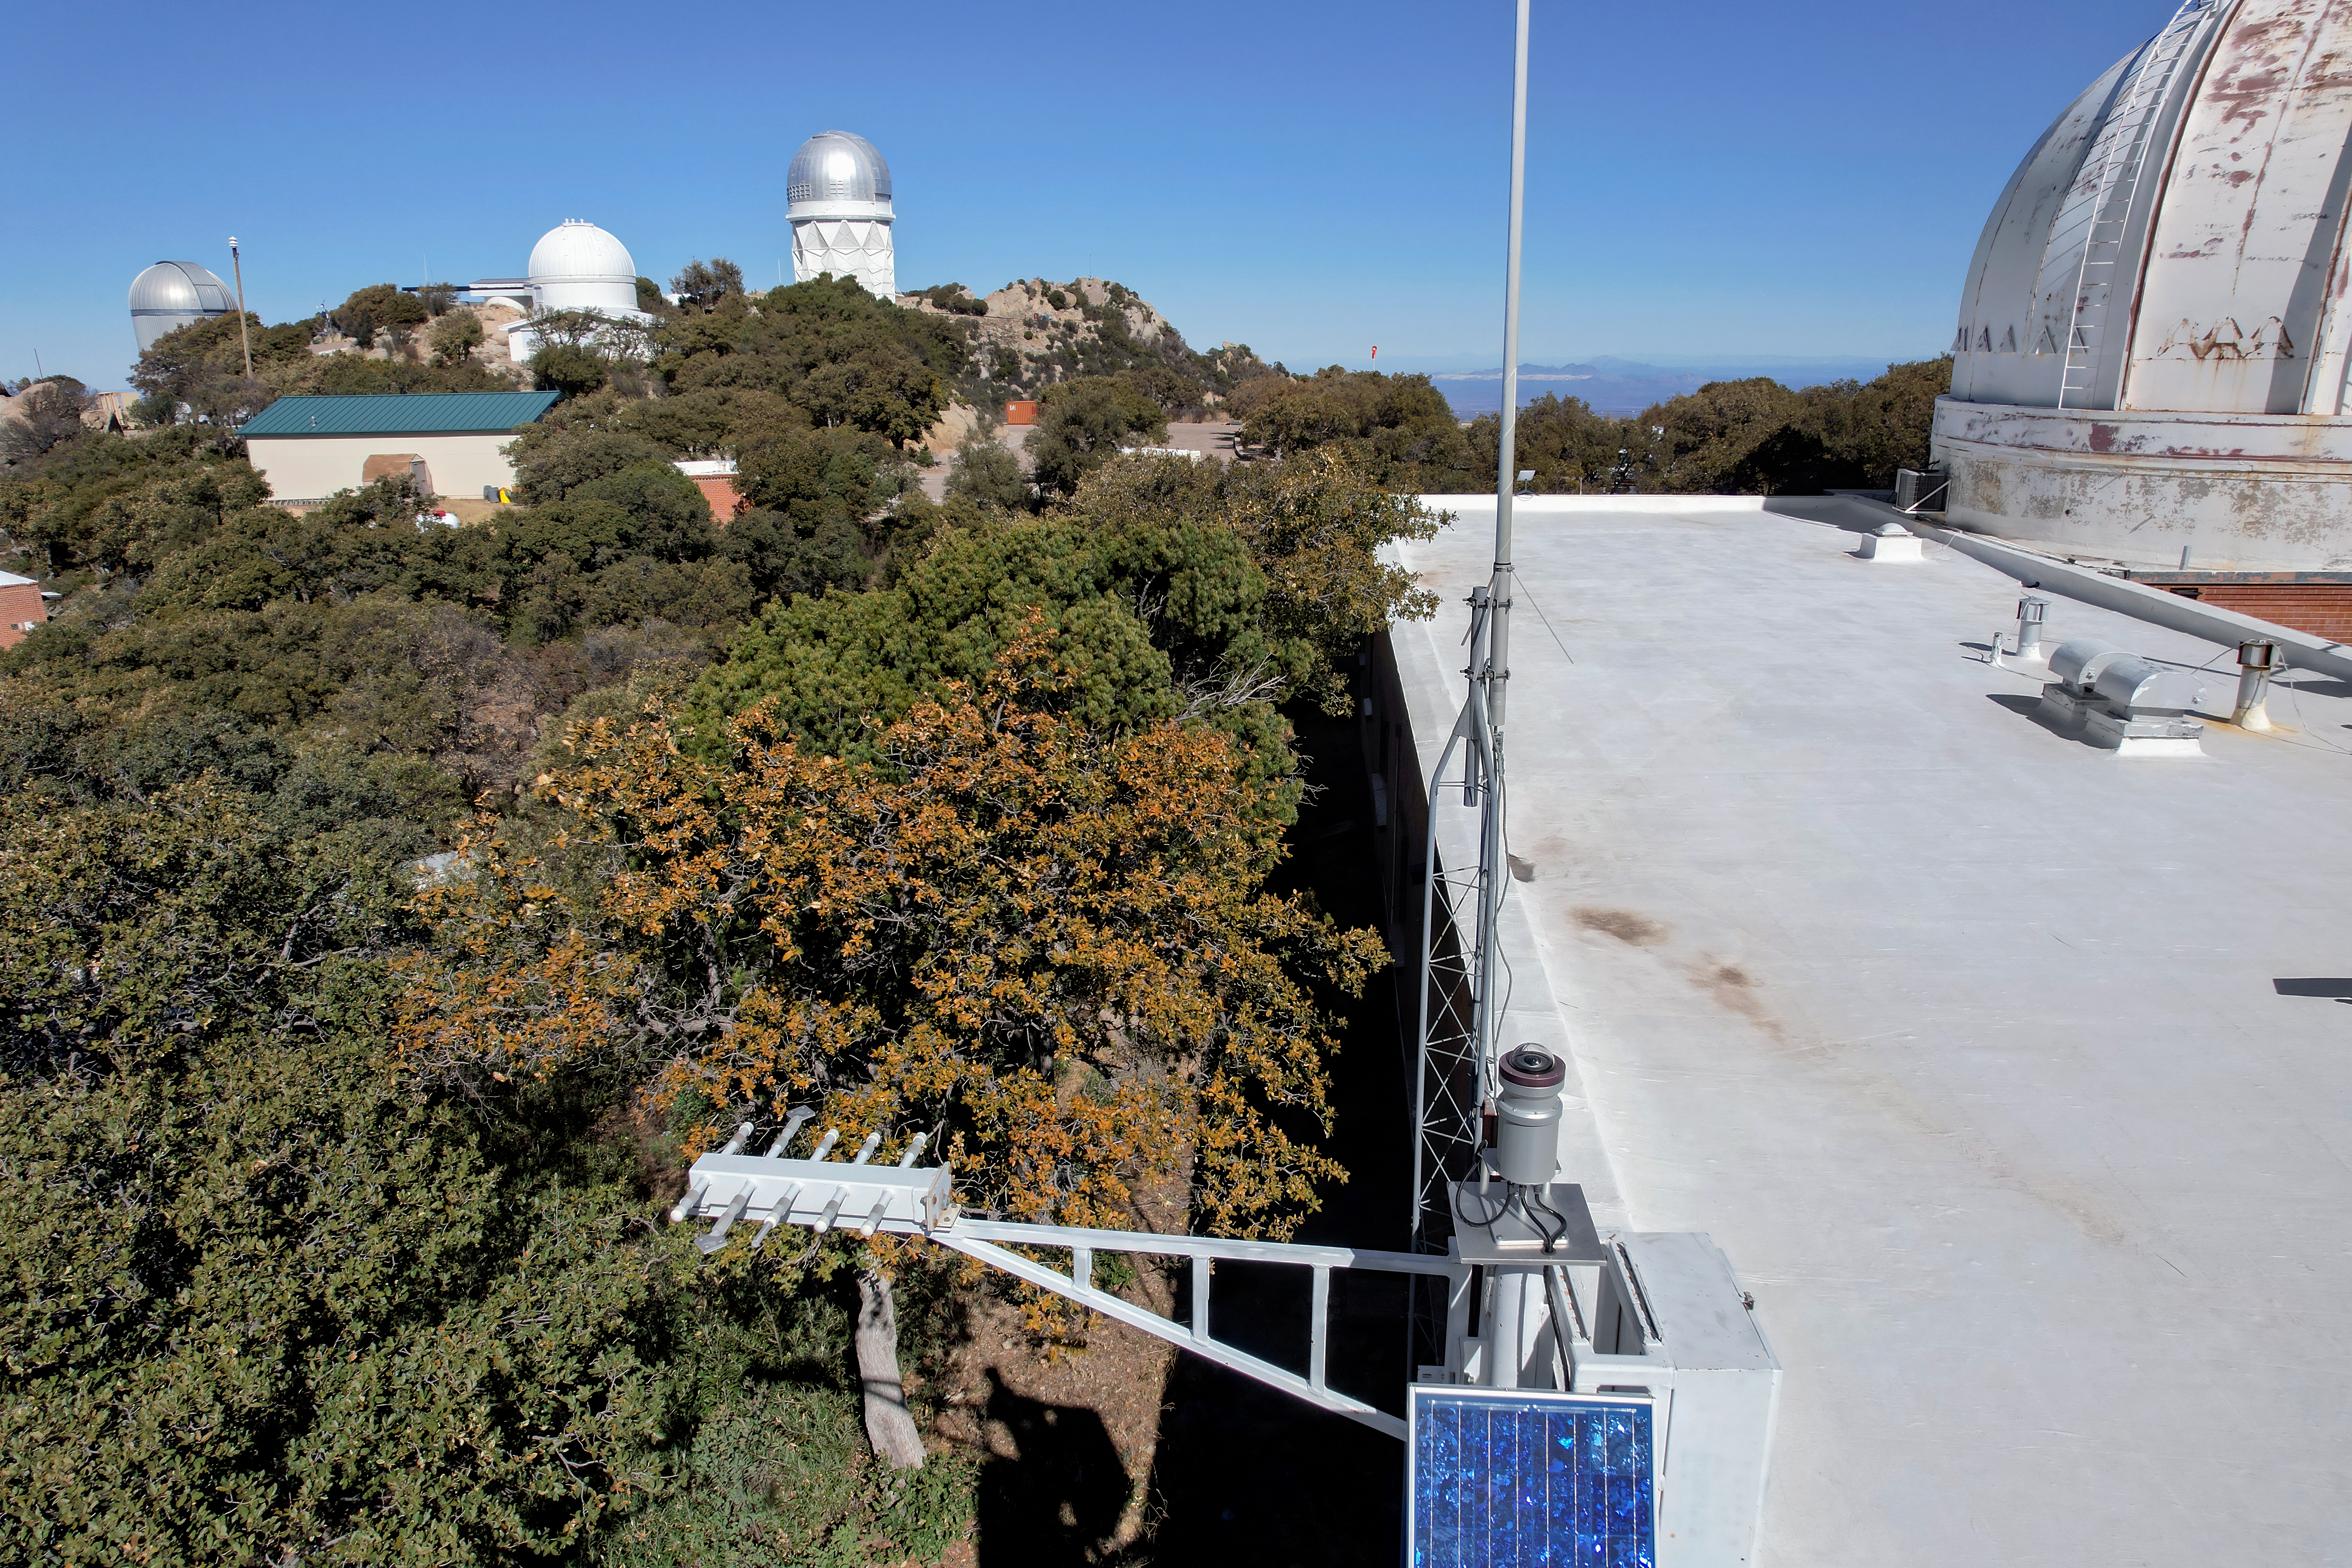

Kitt Peak National Observatory Administration Building Roof

The view from the roof of the Administration Building at Kitt Peak National Observatory (KPNO), a Program of NSF NOIRLab, from which the Nicholas U. Mayall 4-meter Telescope can be seen.

Credit: KPNO/NOIRLab/NSF/AURA/P. Marenfeld